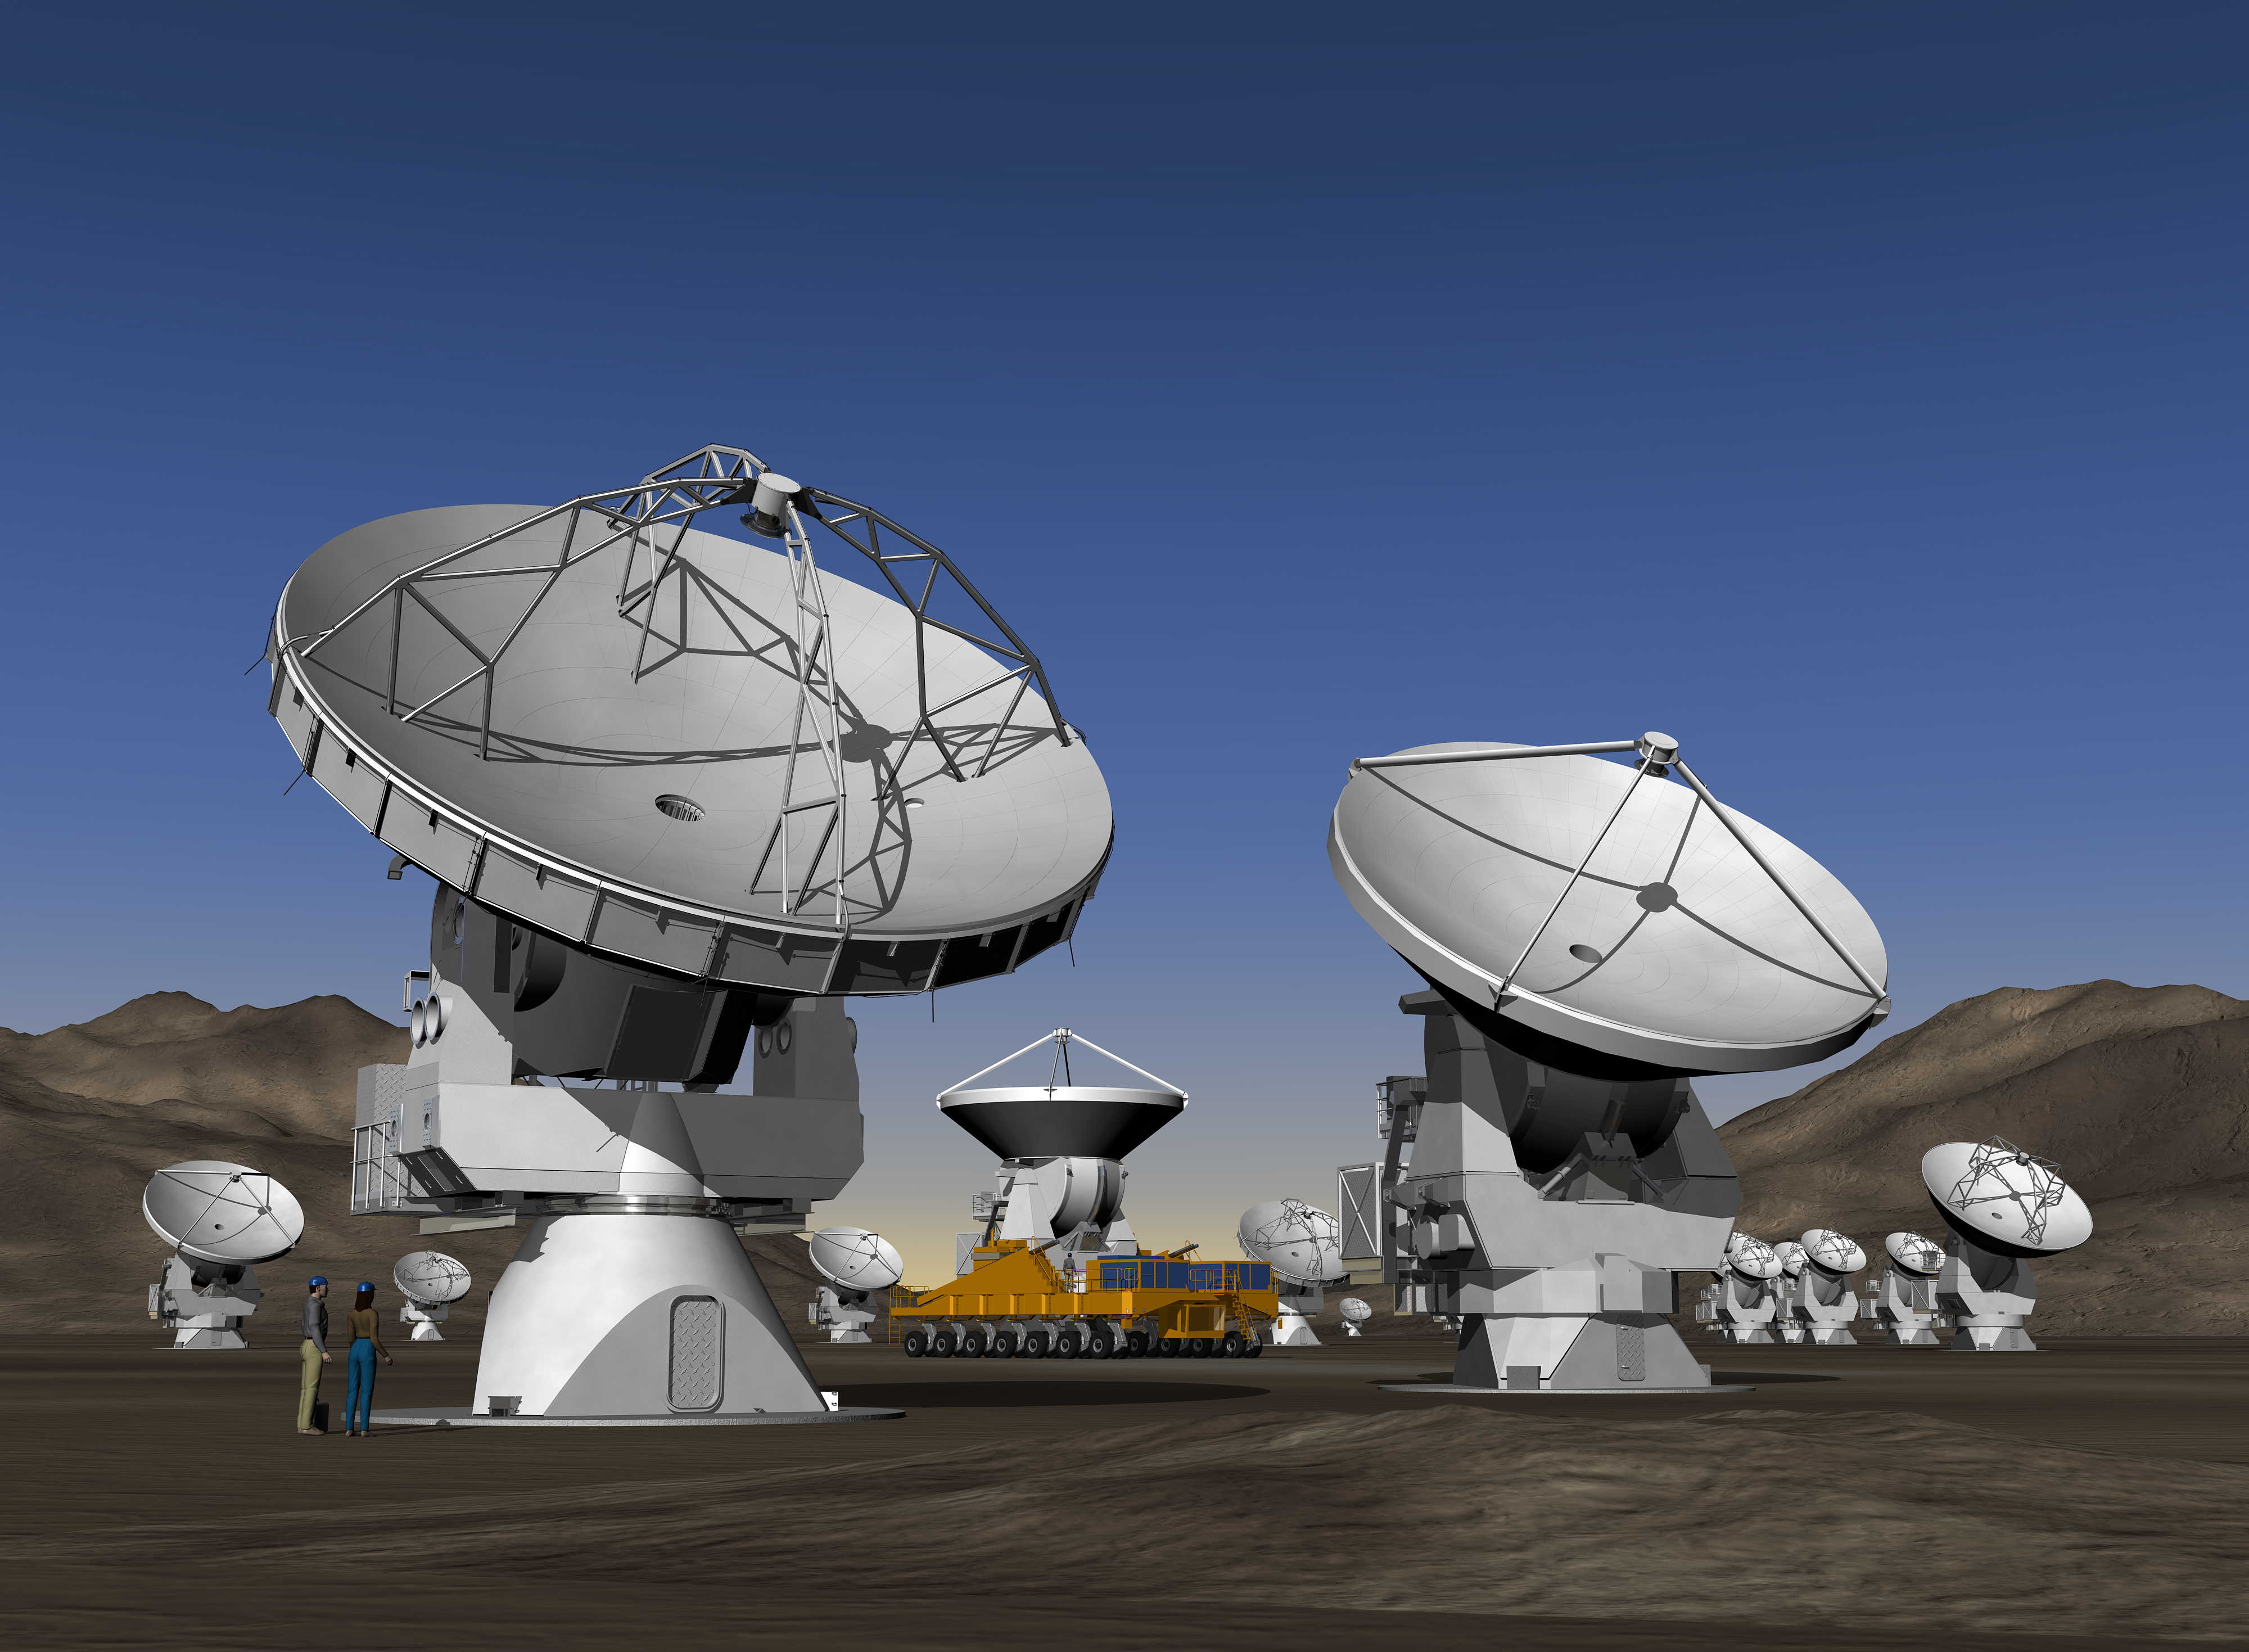

The ALMA Observatory (artist's impression)

Artist's impression of the ALMA site

Credit: ALMA (ESO/NAOJ/NRAO)